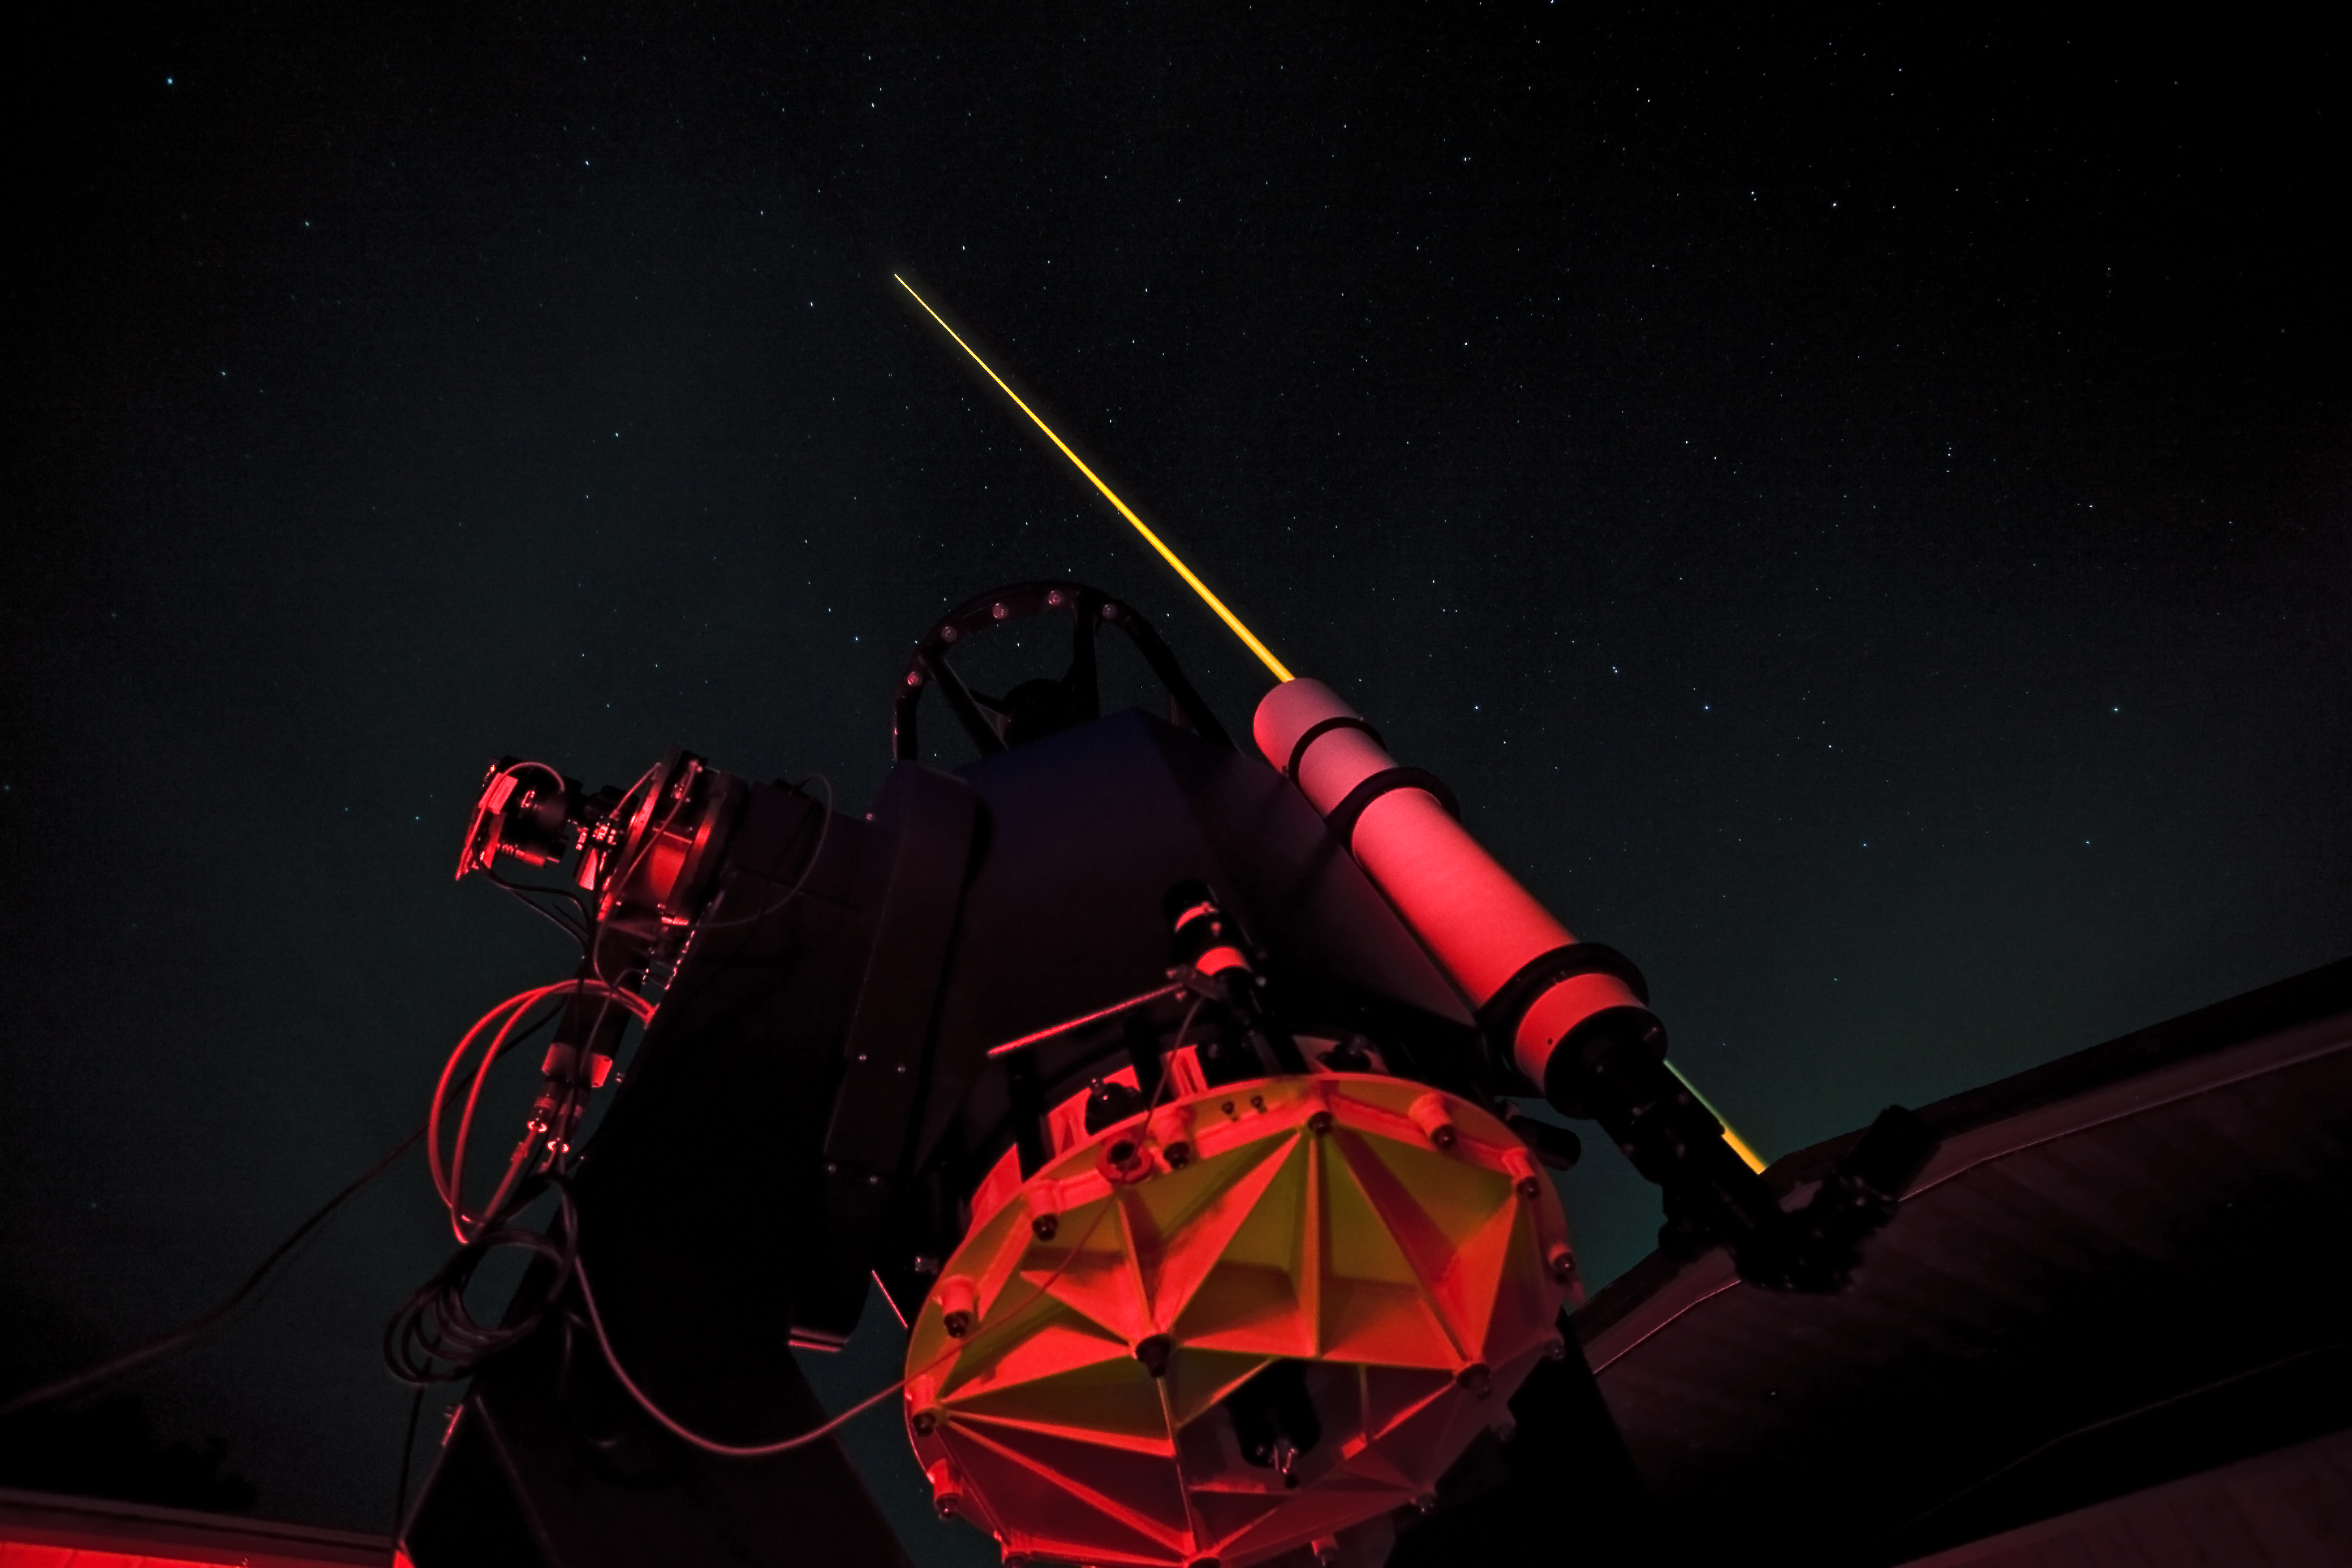

ESO's new compact laser guide star unit tested

Last night, ESO's Wendelstein laser guide star unit had its first light at the Allgäu Public Observatory in Ottobeuren, Germany. Laser guide stars are artificial stars created high up in the Earth's atmosphere using a laser beam with a power of several watts. The laser, in this case a powerful 20 watt yellow beam (operating at 589 nm) , makes the sodium atoms in a layer 90 kilometres up in the atmosphere glow and so creates an artificial star in the sky that can be observed by a telescope. The adaptive optics equipment can then use measurements of the artificial star to correct for the blurring effect of the atmosphere in the observations.

Here the Allgäu Public Observatory's 0.6-metre telescope is seen together with the propagating laser beam from the launch telescope further to the right.

Credit: ESO/T. Kasper (AVSO)